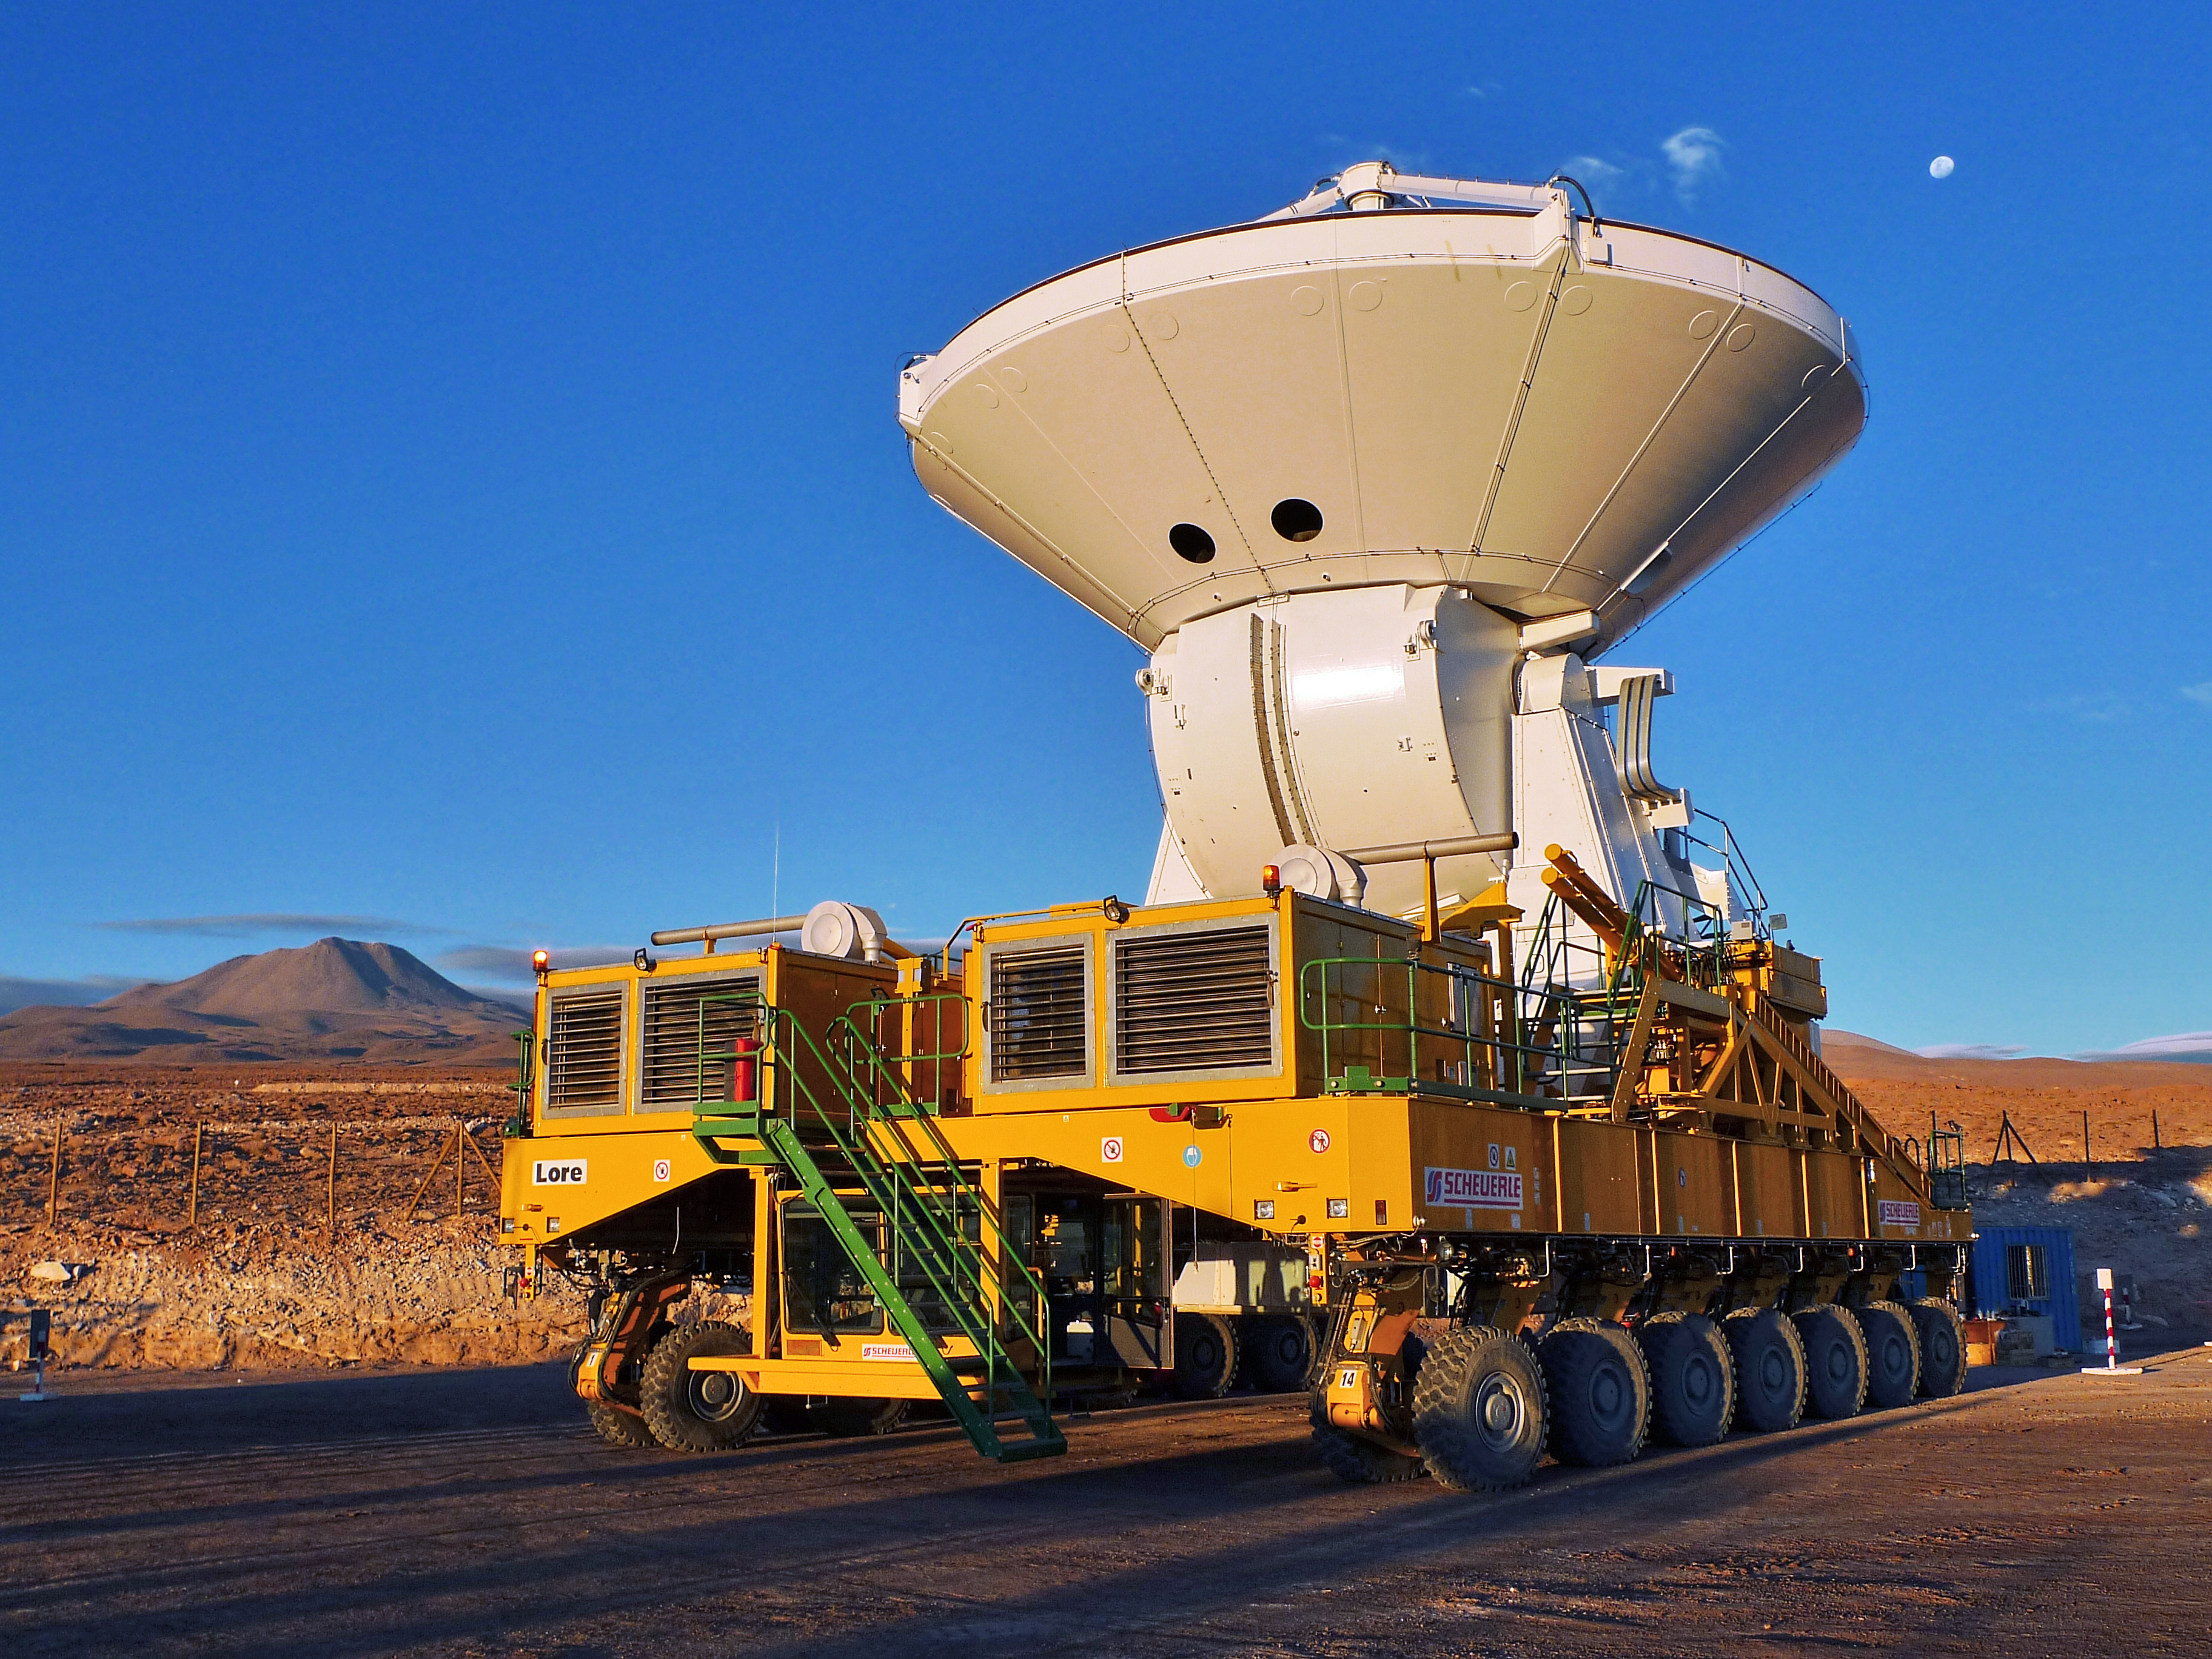

A European ALMA antenna takes a ride on a transporter

A European Atacama Large Millimeter/submillimeter Array (ALMA) antenna takes a ride on Lore, one of the ALMA Transporters, at the 2900-metre altitude Operations Support Facility in the Chilean Andes. This took place on 23 June 2010, and was the first time that European antennas have been lifted with the transporters, a procedure that was fully successful, with both moves completed in a single day.

The first two European antennas for ALMA have been moved to two new outdoor foundation pads in order to perform tests of their dish surface accuracy. In this process, known as holography, the antennas observe the signals from a special transmitter located on a nearby tower. In order to allow parallel assembly of several antennas, two new foundations have recently been built. As the newly built foundations lie between the original positions of the two antennas and the holography tower, the antennas were moved to the new locations.

The European ALMA antennas are provided by ESO, through a contract with the AEM Consortium (Thales Alenia Space, European Industrial Engineering, and MT-Aerospace). The ALMA antenna transporters are also provided by ESO, and manufactured by the company Scheuerle Fahrzeugfabrik GmbH. ALMA, an international astronomy facility, is a partnership of Europe, North America and East Asia in cooperation with the Republic of Chile.

Credit: ALMA (ESO/NAOJ/NRAO)